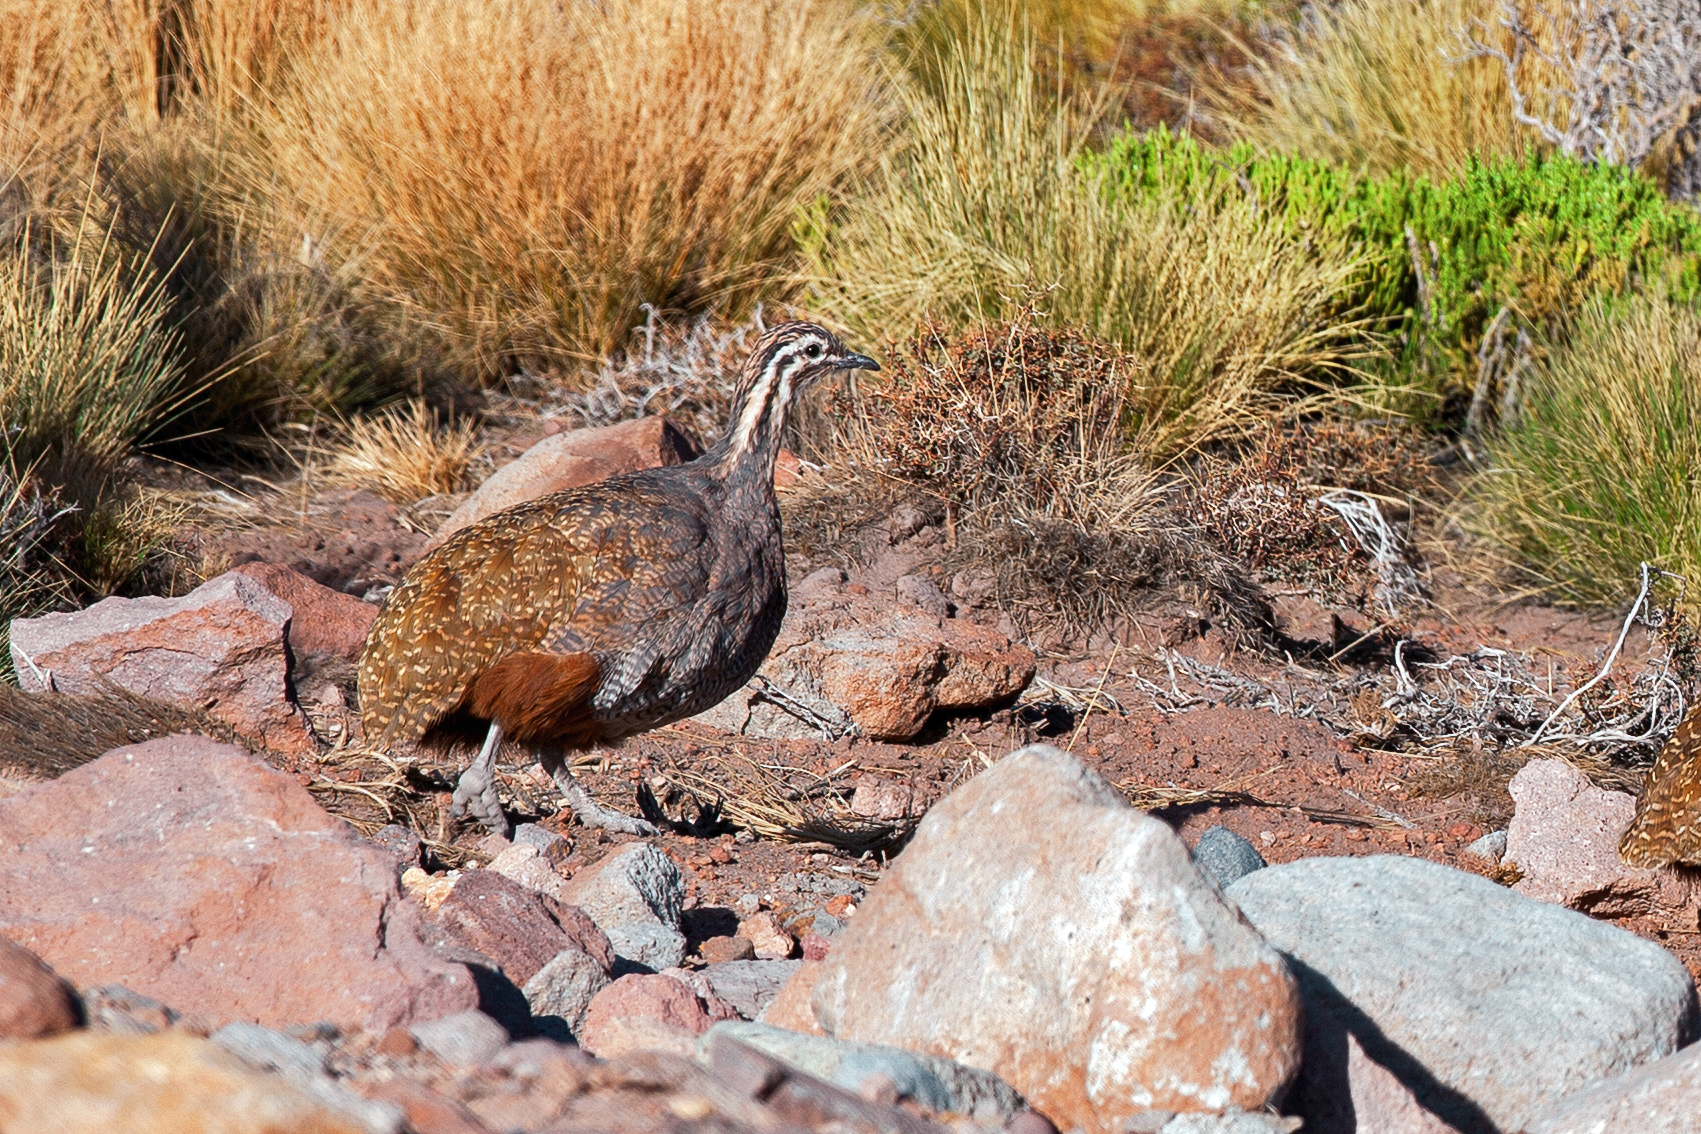

ESO observatory fauna

An example of the local fauna found around ESO observatories, a Tinamou is photographed exploring the desert landscape.

Credit: A. Duro/ESO